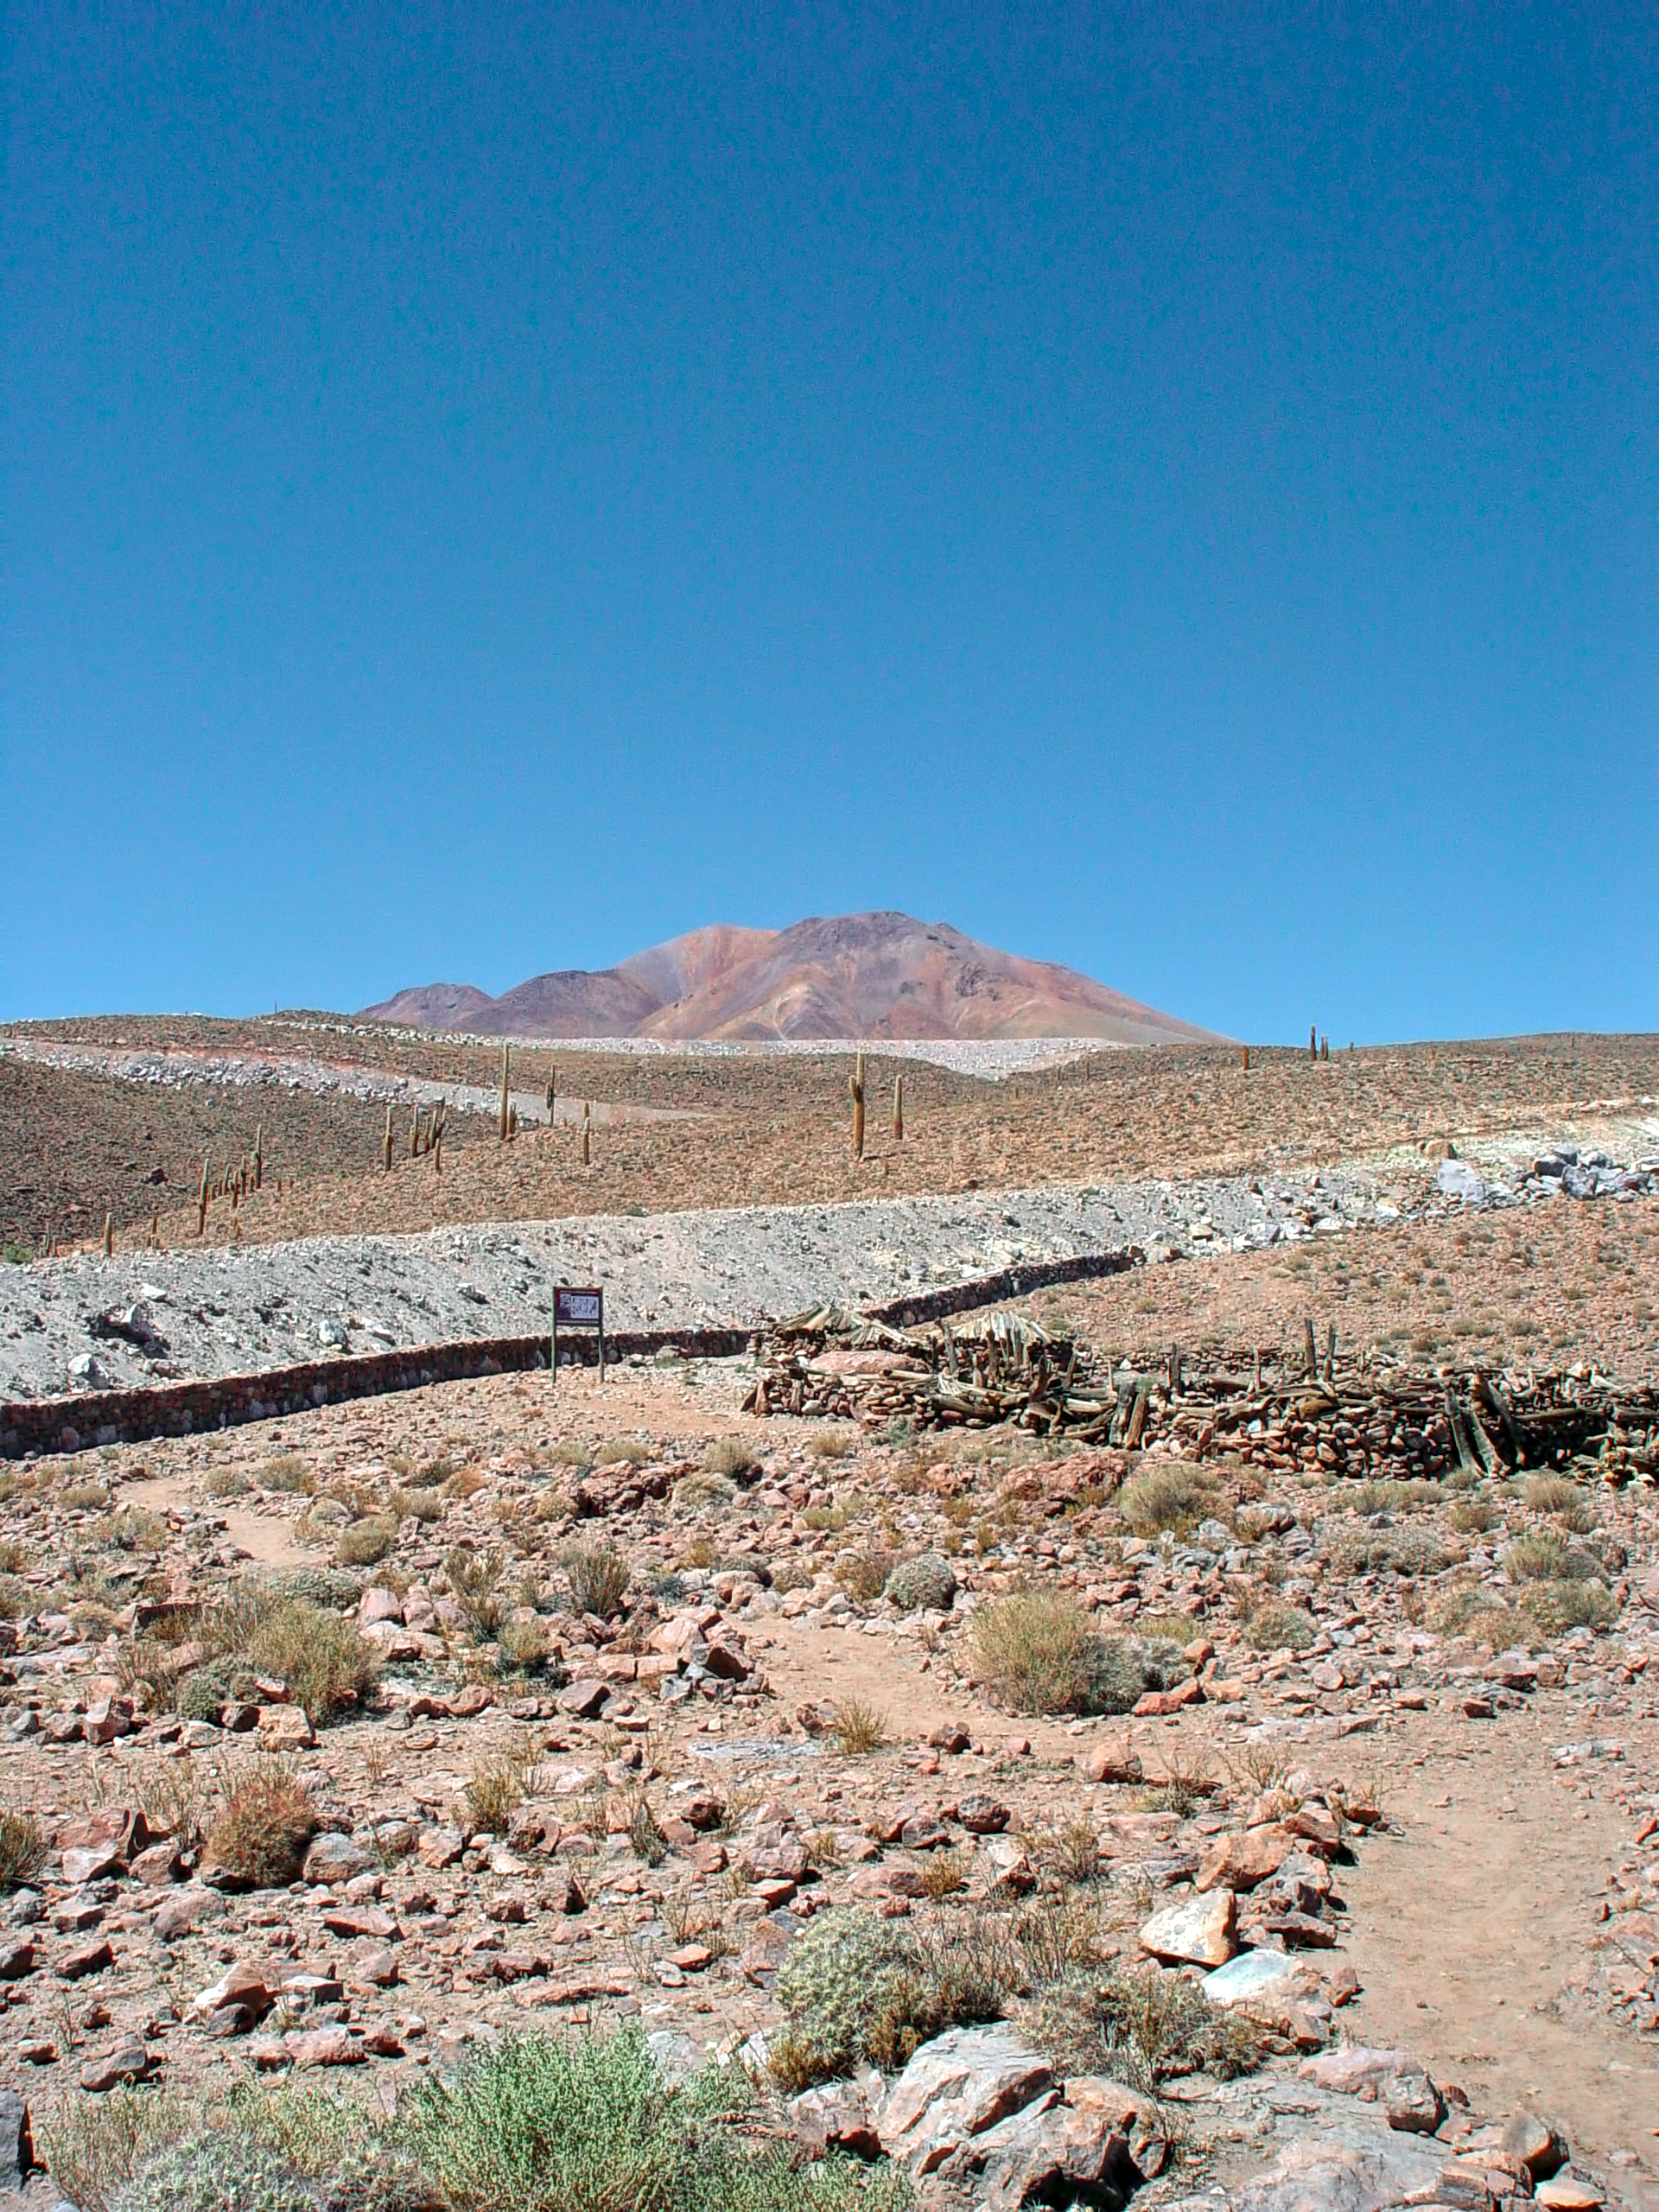

ALMA site Museum

The ALMA site Museum.

Credit: ESO